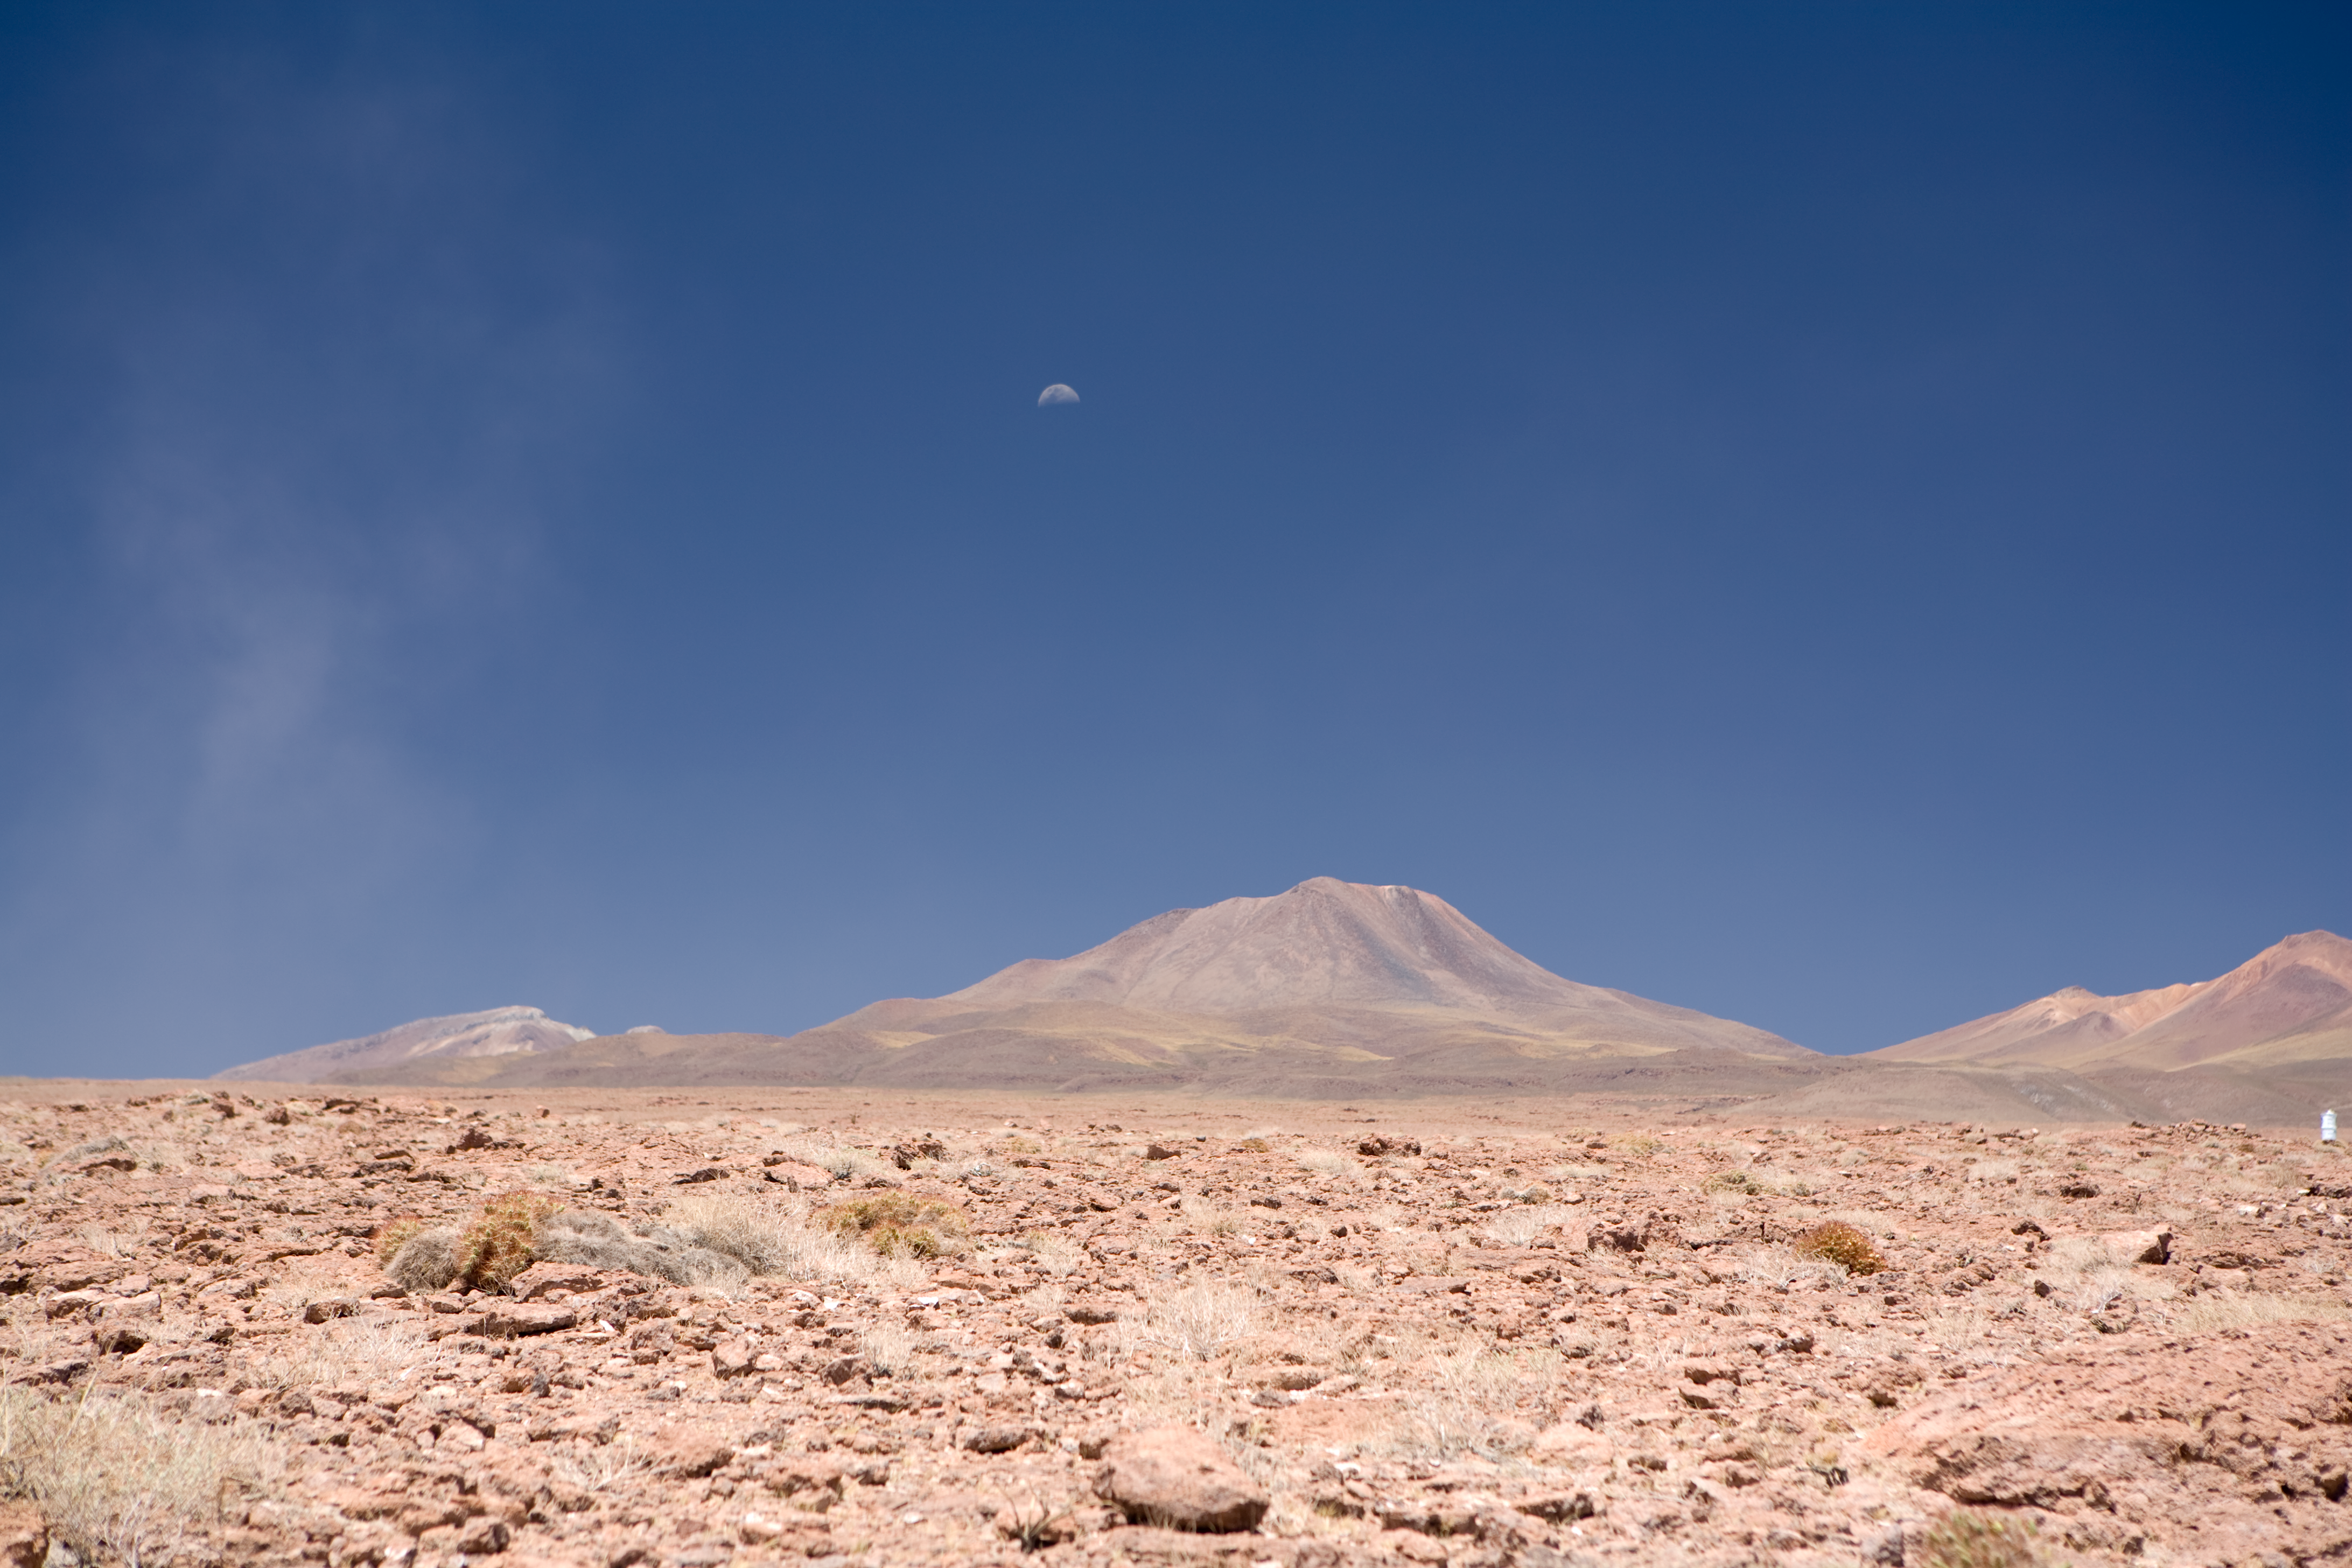

ALMA OSF

Seen from the ALMA Operations Support Facilities (OSF) the moon rises over Cerro Macon. This picture was taken in January 2007.

Credit: ALMA (ESO/NAOJ/NRAO)